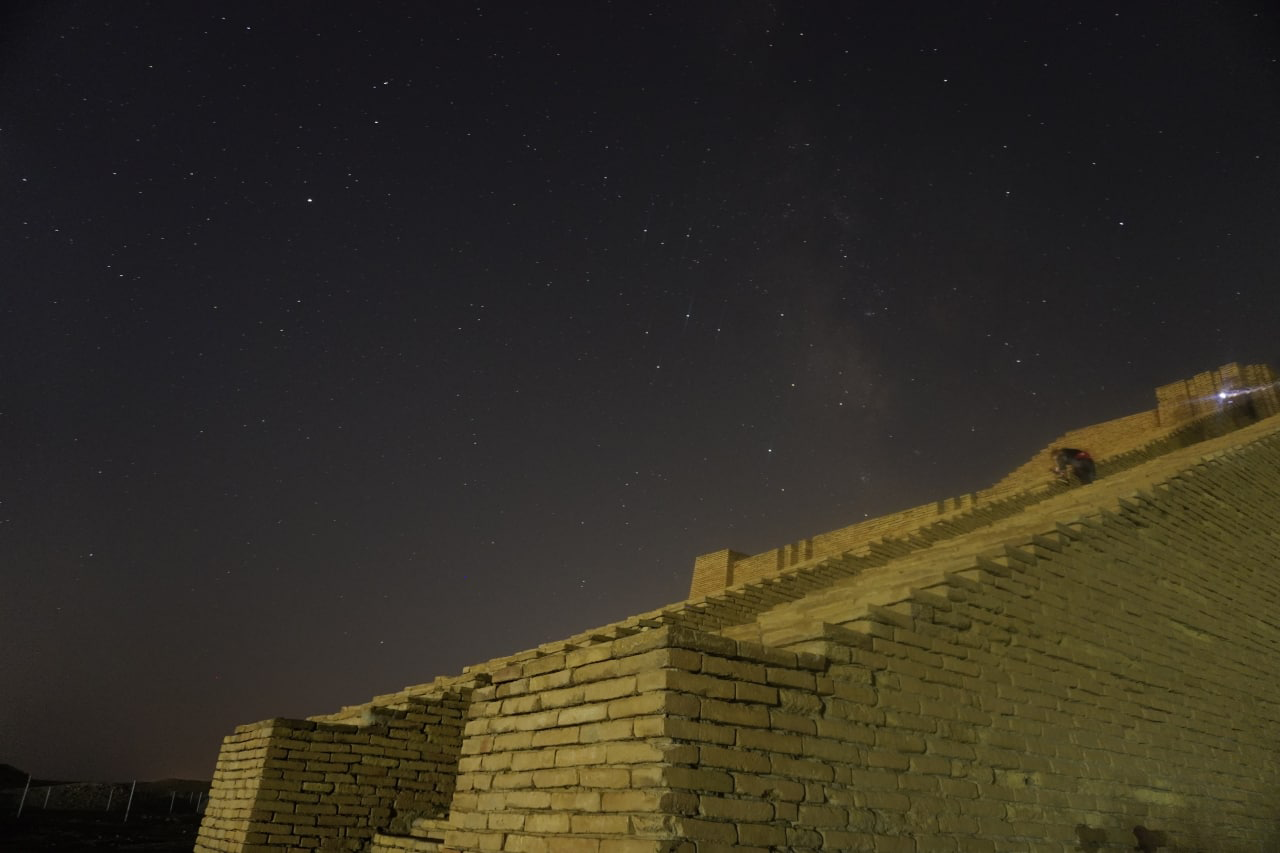

Galaxy Arm

Image title: Galaxy Arm
Author: Ruqayah Mohammed
Country: Iraq

Taken from the south of Iraq in January 2022, this image shows a clear sky over one of the many ancient monuments in the region which looks like a Babylonian ziggurat. The Sumerians had invented these mountain-like buildings even before the invention of script; the earliest ziggurats appear around 4000 years before the common era. They look like the frustum of a pyramid and in Babylonian times often had temples on top. Next to the stairs of the ziggurat are the constellations of the southernmost part of the Zodiac, also invented in Babylon. Today, we call them Capricorn (left, with a planet in it) and Sagittarius, whose brightest stars form the asterism of the Teapot. For the Babylonians, Sagittarius was the god Pabilsang, the city god of Larak and a god of agriculture and war. He was also the husband of the mighty goddess of medicine, Gula, and his iconography is a hybrid creature holding a bow and arrow: a male human torso and head attached to the body of a horse with four legs, two gigantic wings and two tails — a horse tail and a scorpion tail. Such a creature did not exist in Greek mythology, so the Greeks reduced it to something they knew, a centaur holding a bow and arrow. This picture still did not make sense in Greek culture because centaurs were considered wild and cruel, and not intelligent enough to use a bow and arrow. Therefore, there was another Greek figure that existed simultaneously: a man with hooves instead of feet at the ends of his legs, a satyr, but this figure vanished in Roman times.

Capricornus is one of the most stable foreign creatures in the Zodiac and has been unchanged over millennia. It is depicted as a hybrid creature with the front part of a goat and the back part of a fish. This so-called Goat-Fish constellation has been recognised since the earliest writings of astronomy in Babylon. In Babylonian religion it is a good-natured, benevolent demon that protects humans, supports all healing processes and accompanies the god of wisdom and witchcraft. The Greeks simply adopted it and invented a saga for it. In Roman times, it became tremendously famous because emperor Augustus of Rome used it as his personal symbol, also imprinting it on coins and other political propaganda tools.

In Sagittarius, there is also the bright bulge of the Milky Way. That this is hardly visible in this photograph is a result of modern civilization; the huge number of artificial lights that we use on Earth also illuminates the night sky and makes it impossible to see the Milky Way in areas where humans live.

Also see image in Zenodo: https://doi.org/10.5281/zenodo.7425607

Credit: Ruqayah Mohammed/IAU OAE